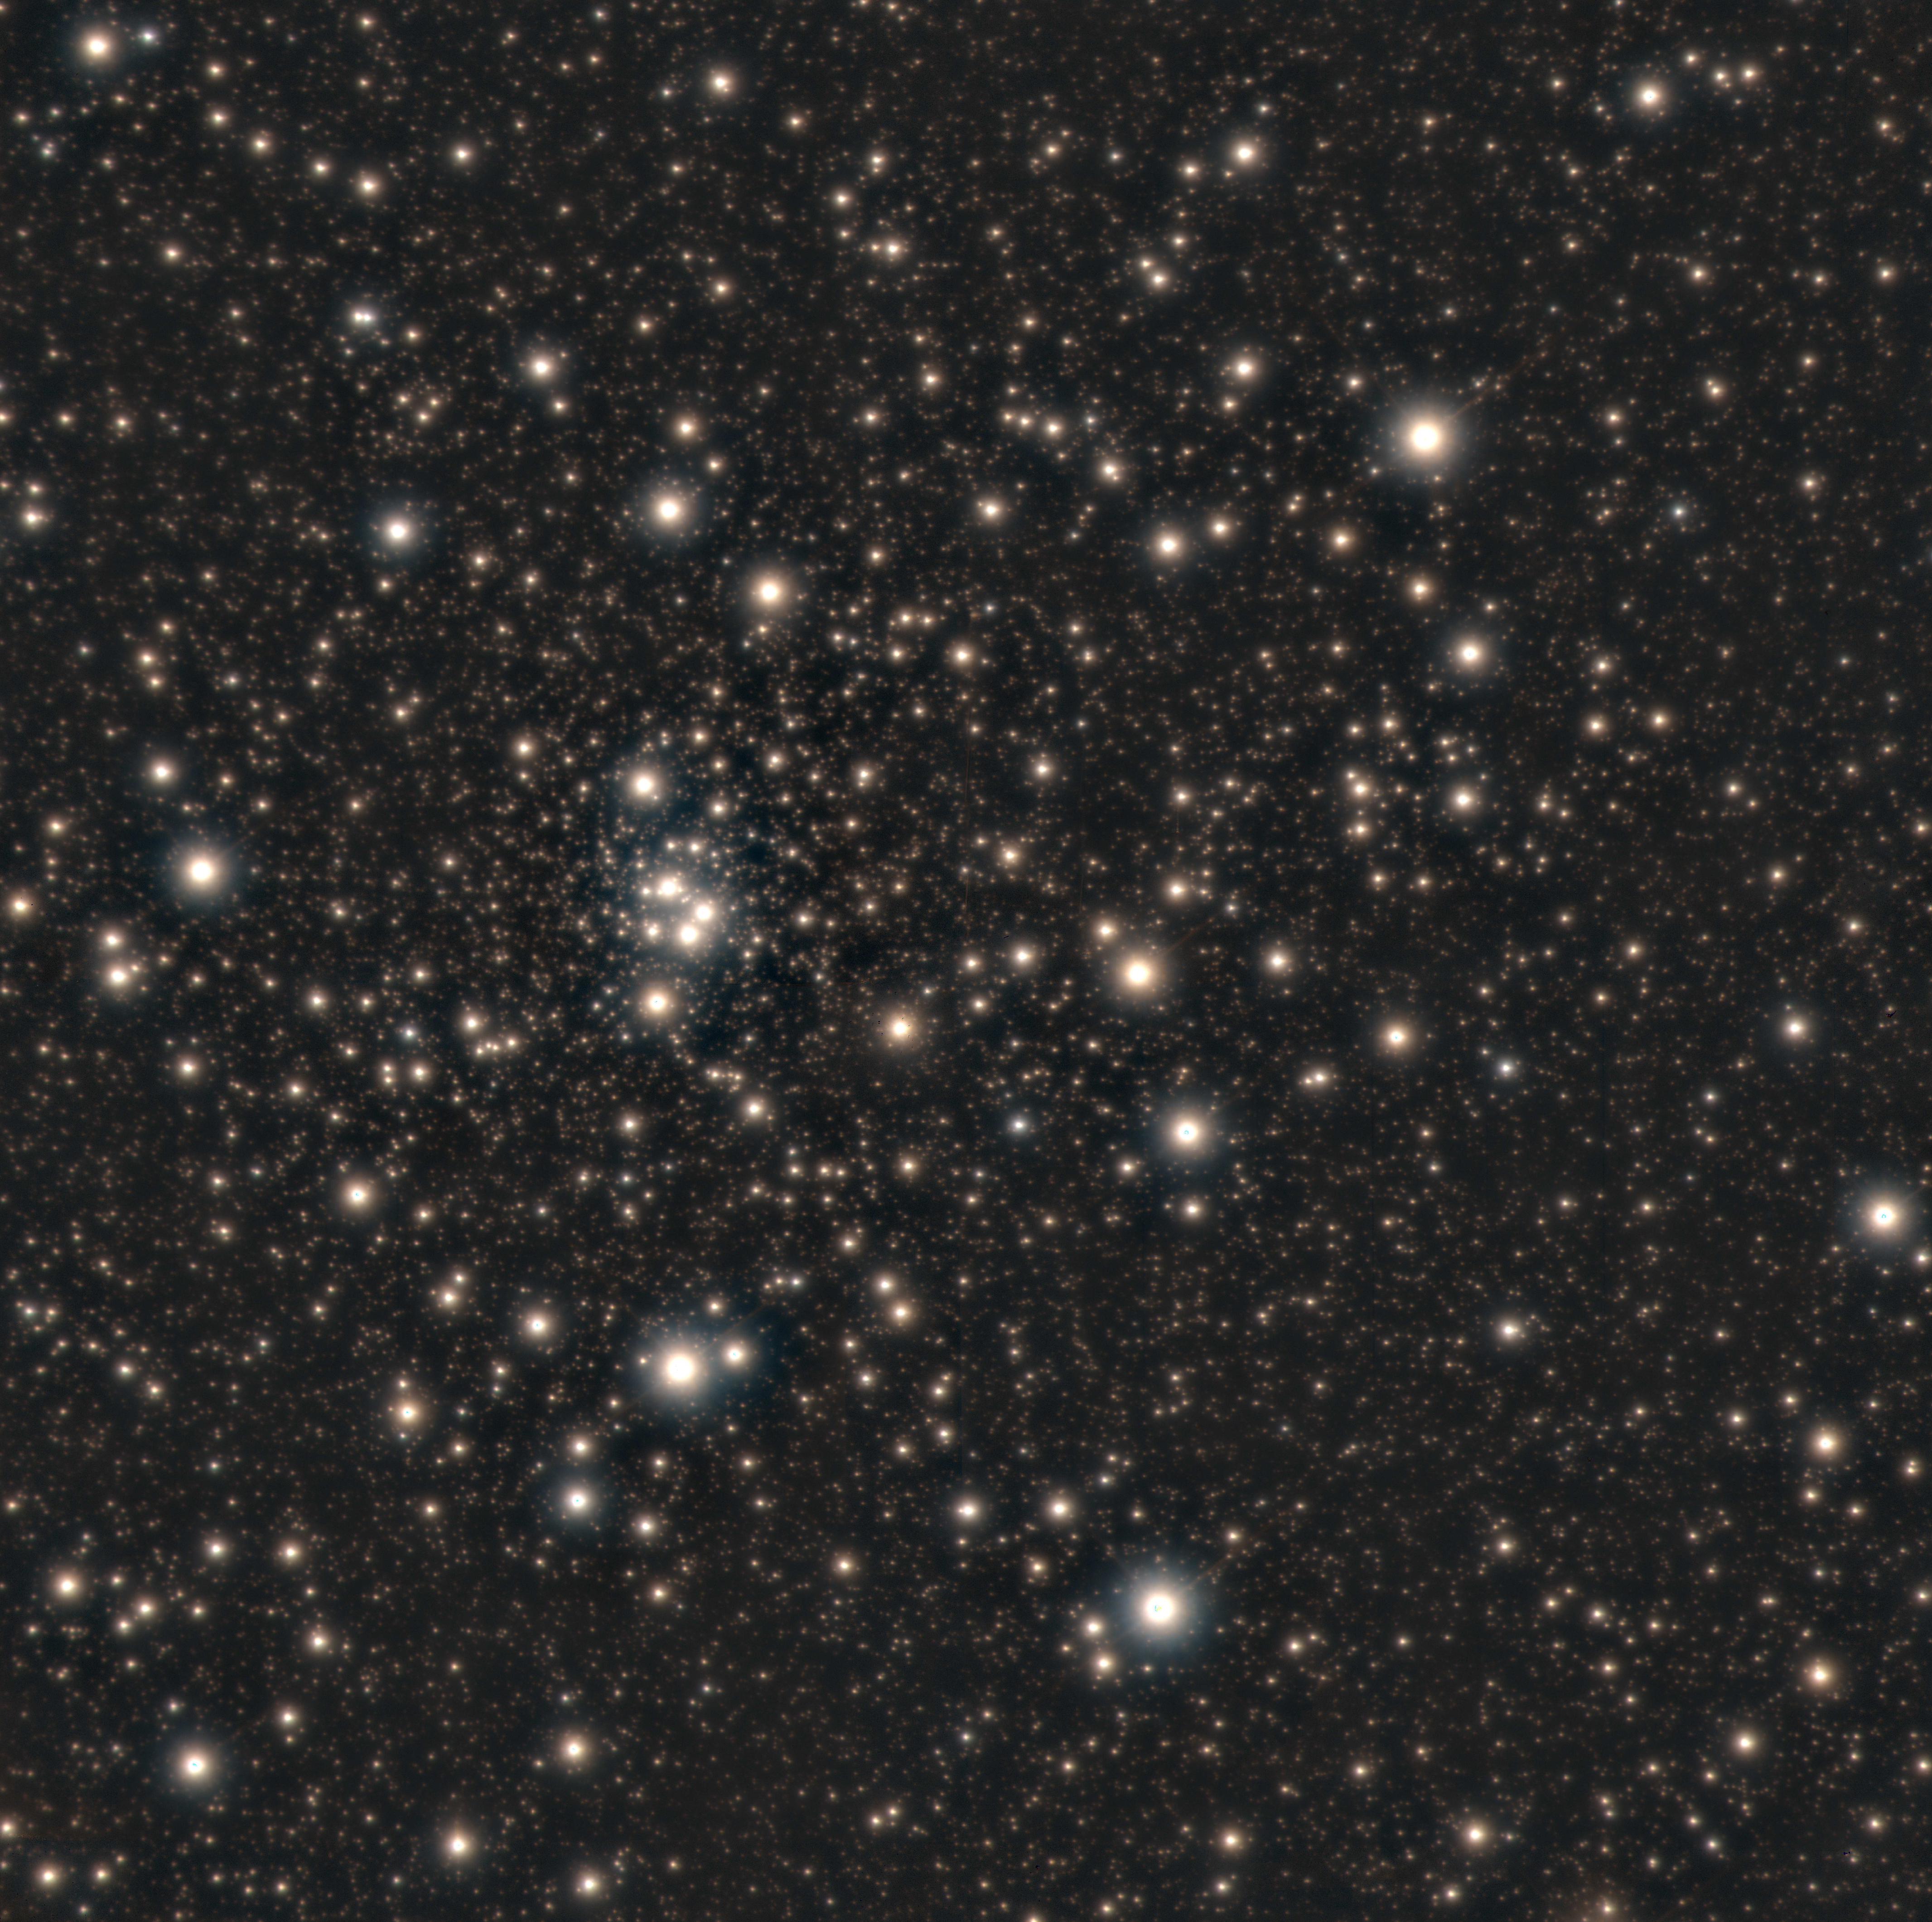

Ultra-sharp Images Make Old Stars Look Absolutely Marvelous!

Color composite GSAOI+GeMS image of HP 1 obtained using the Gemini South telescope in Chile. North is up and East to the left. Composite image produced by Mattia Libralato of the Space Telescope Science Institute.

Credit: Gemini Observatory/AURA/NSF; composite image produced by Mattia Libralato of Space Telescope Science Institute.